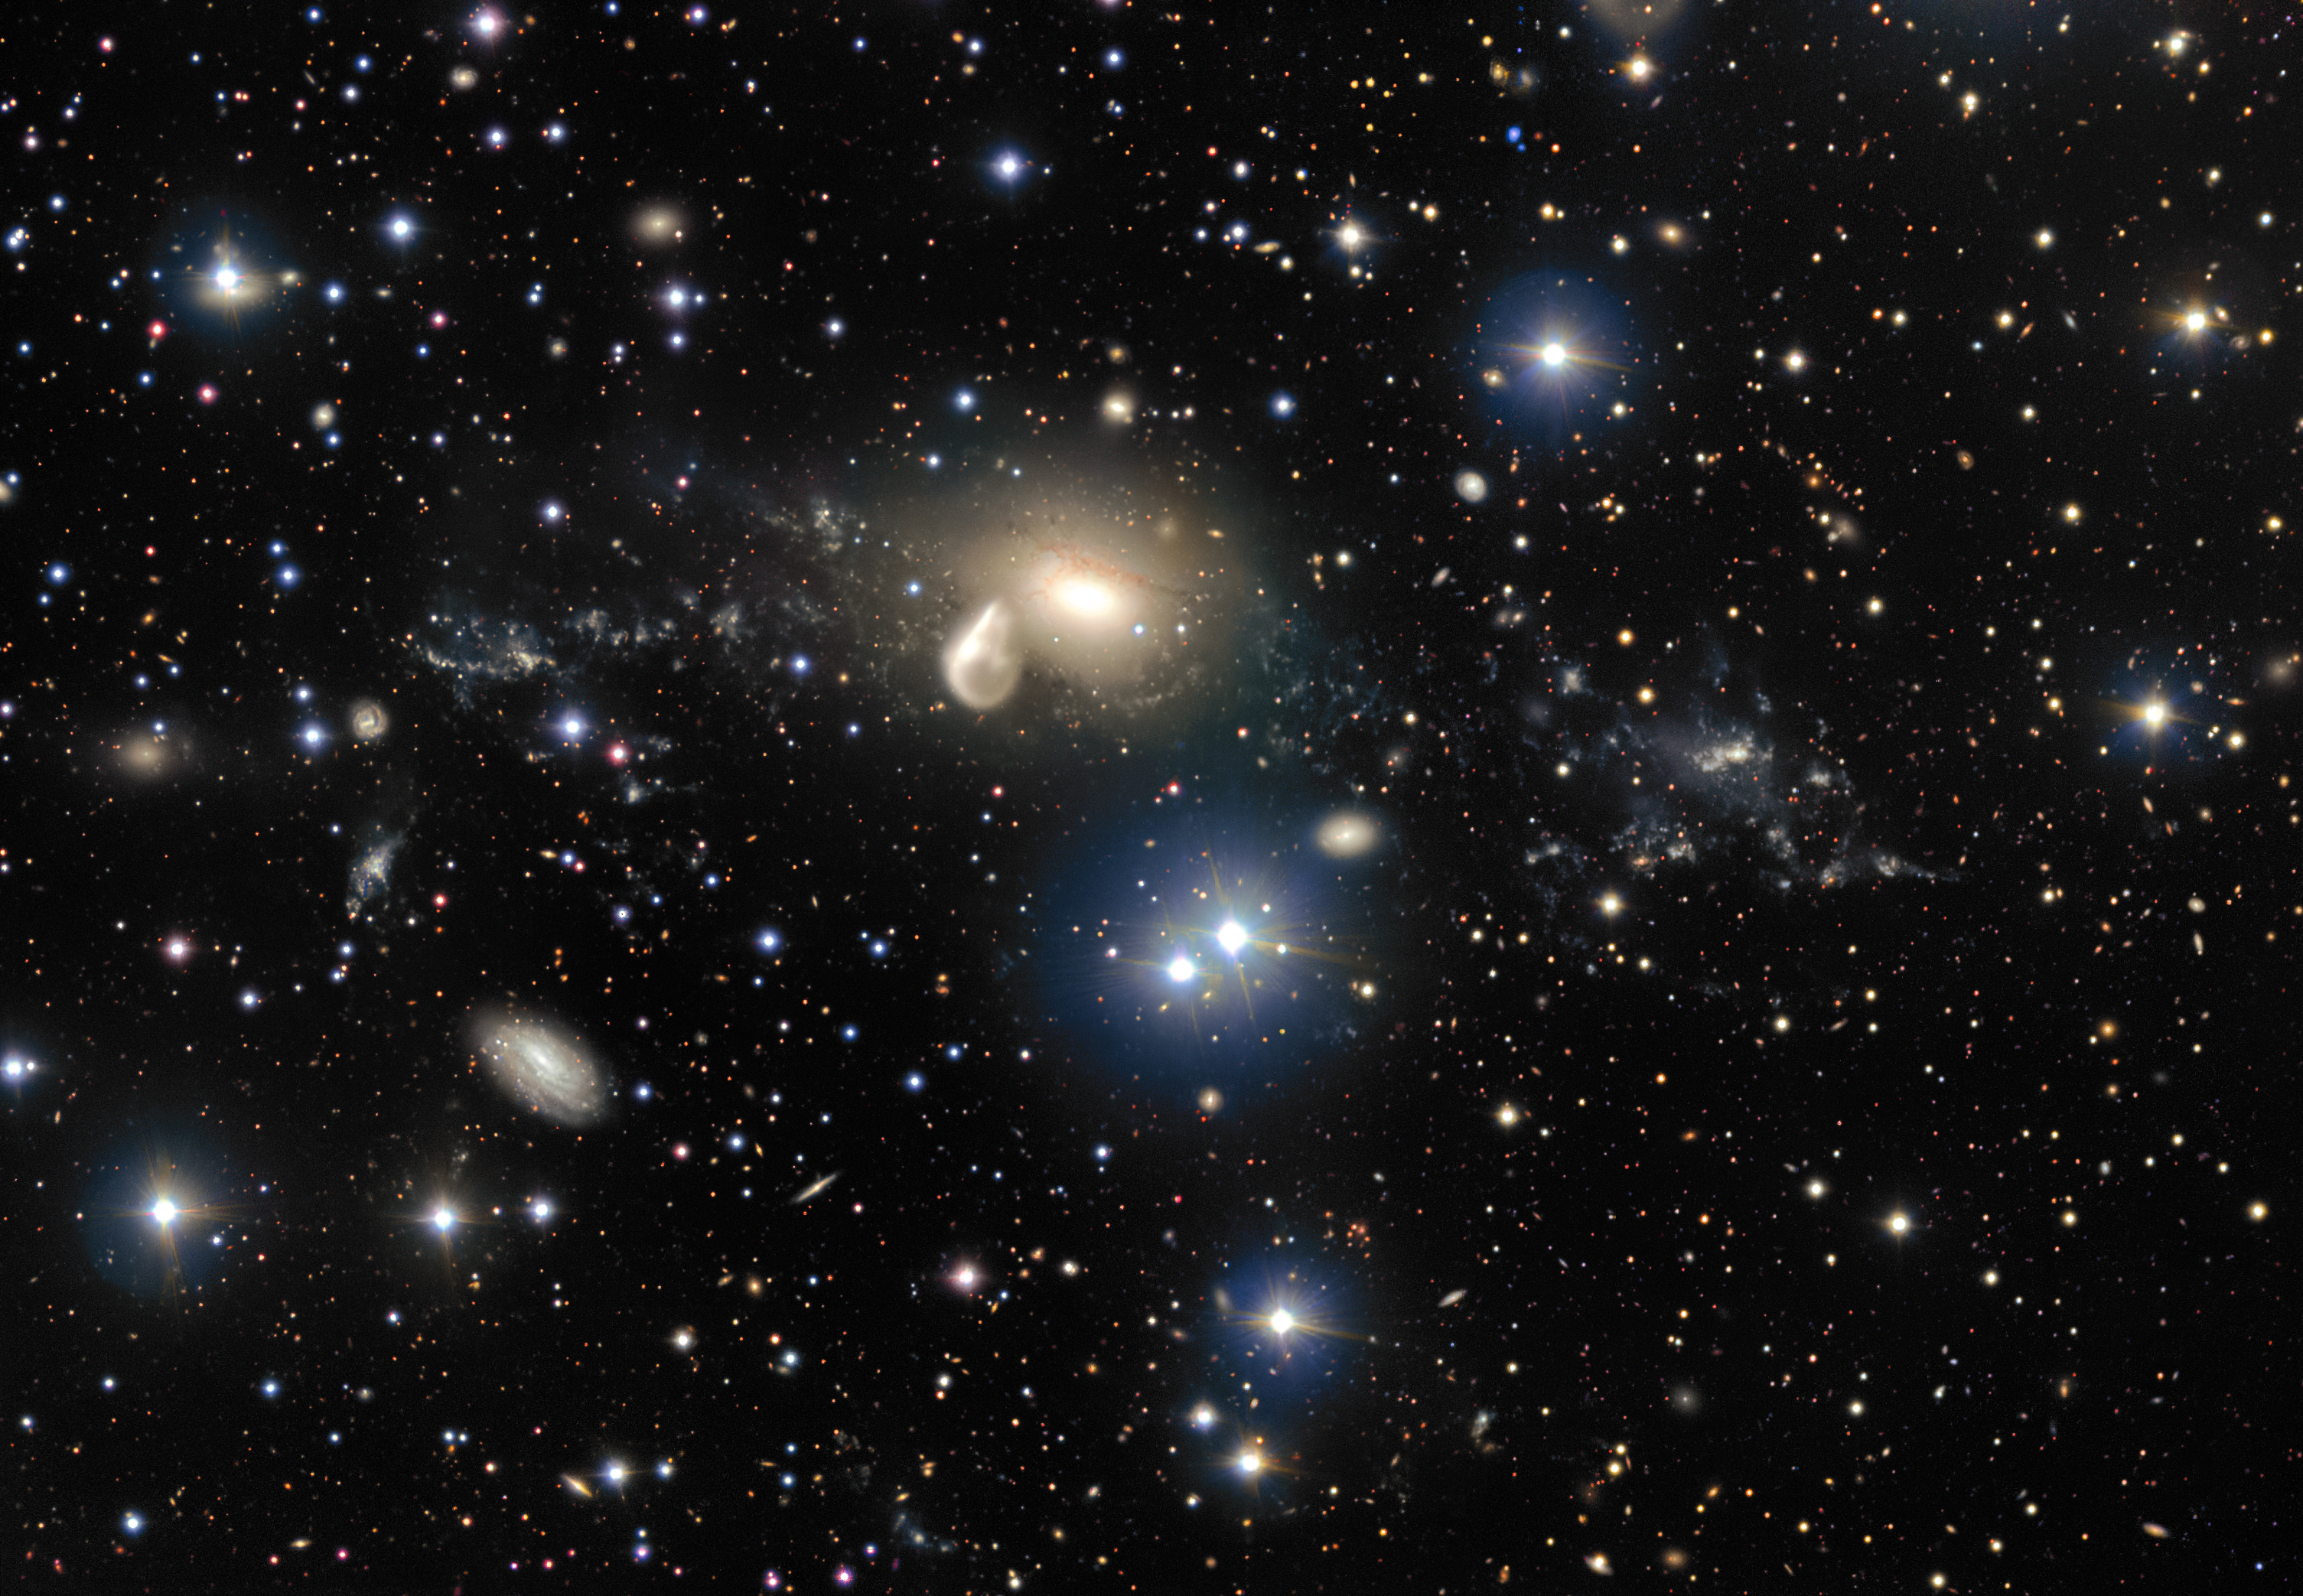

The surroundings of the interacting galaxy NGC 5291

The spectacular aftermath of a 360 million year old cosmic collision is revealed in great detail in this image from ESO’s Very Large Telescope at the Paranal Observatory. Among the debris surrounding the elliptical galaxy NGC 5291 at the centre is a rare and mysterious young dwarf galaxy, which appears as a bright clump towards the right of the image. This object is providing astronomers with an excellent opportunity to learn more about similar galaxies that are expected to be common in the early Universe, but are normally too faint and distant to be observed by current telescopes.

Credit: ESO